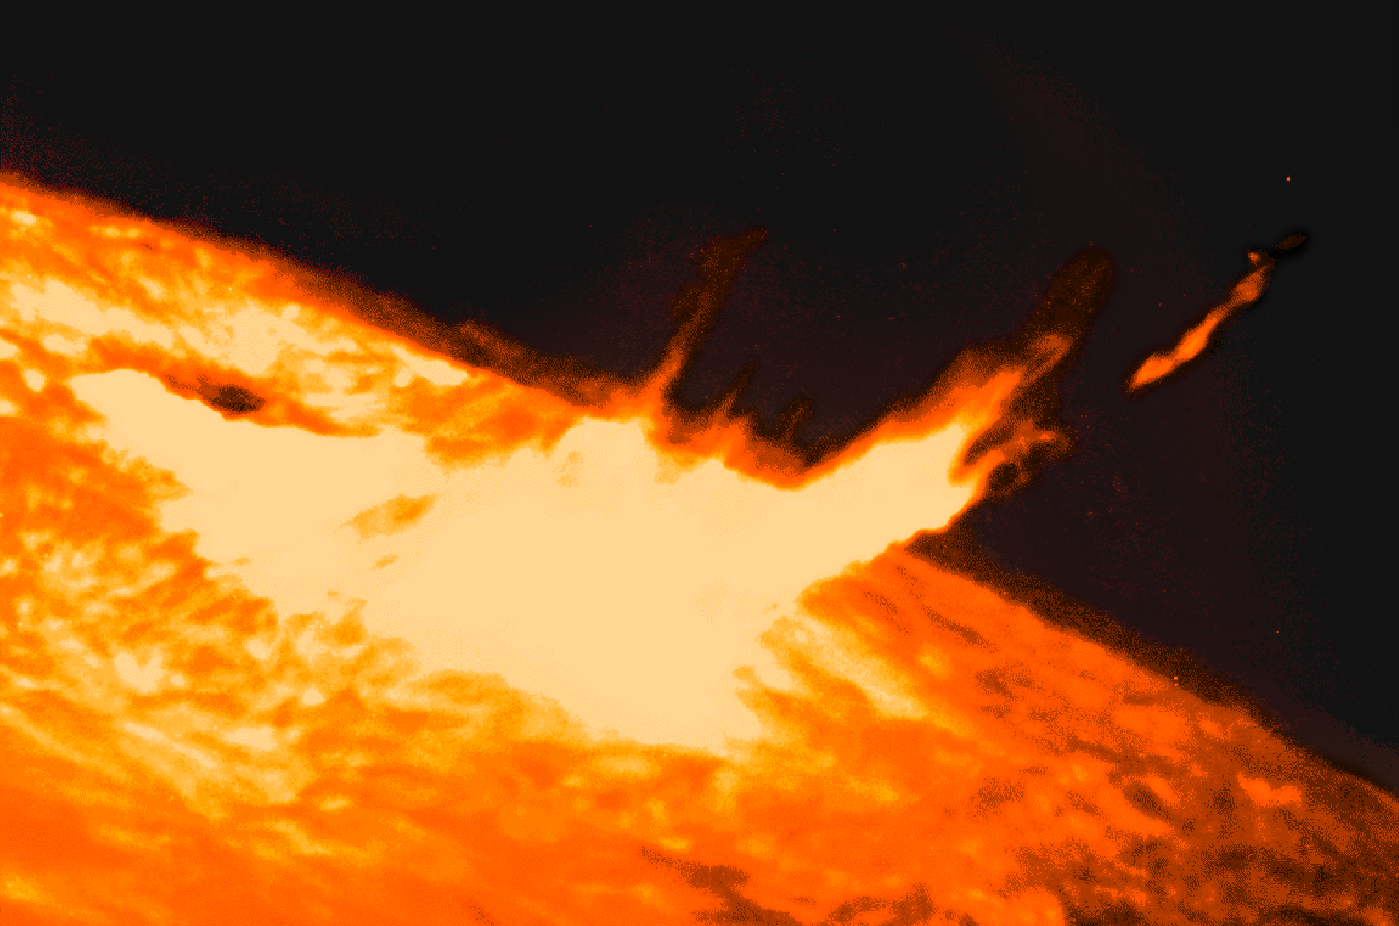

Solar flare

Solar flare image, showing material being ejected from a region on the Sun. This image was also used as part of a press release about the SOLIS project.

Credit: NSO/AURA/NSF